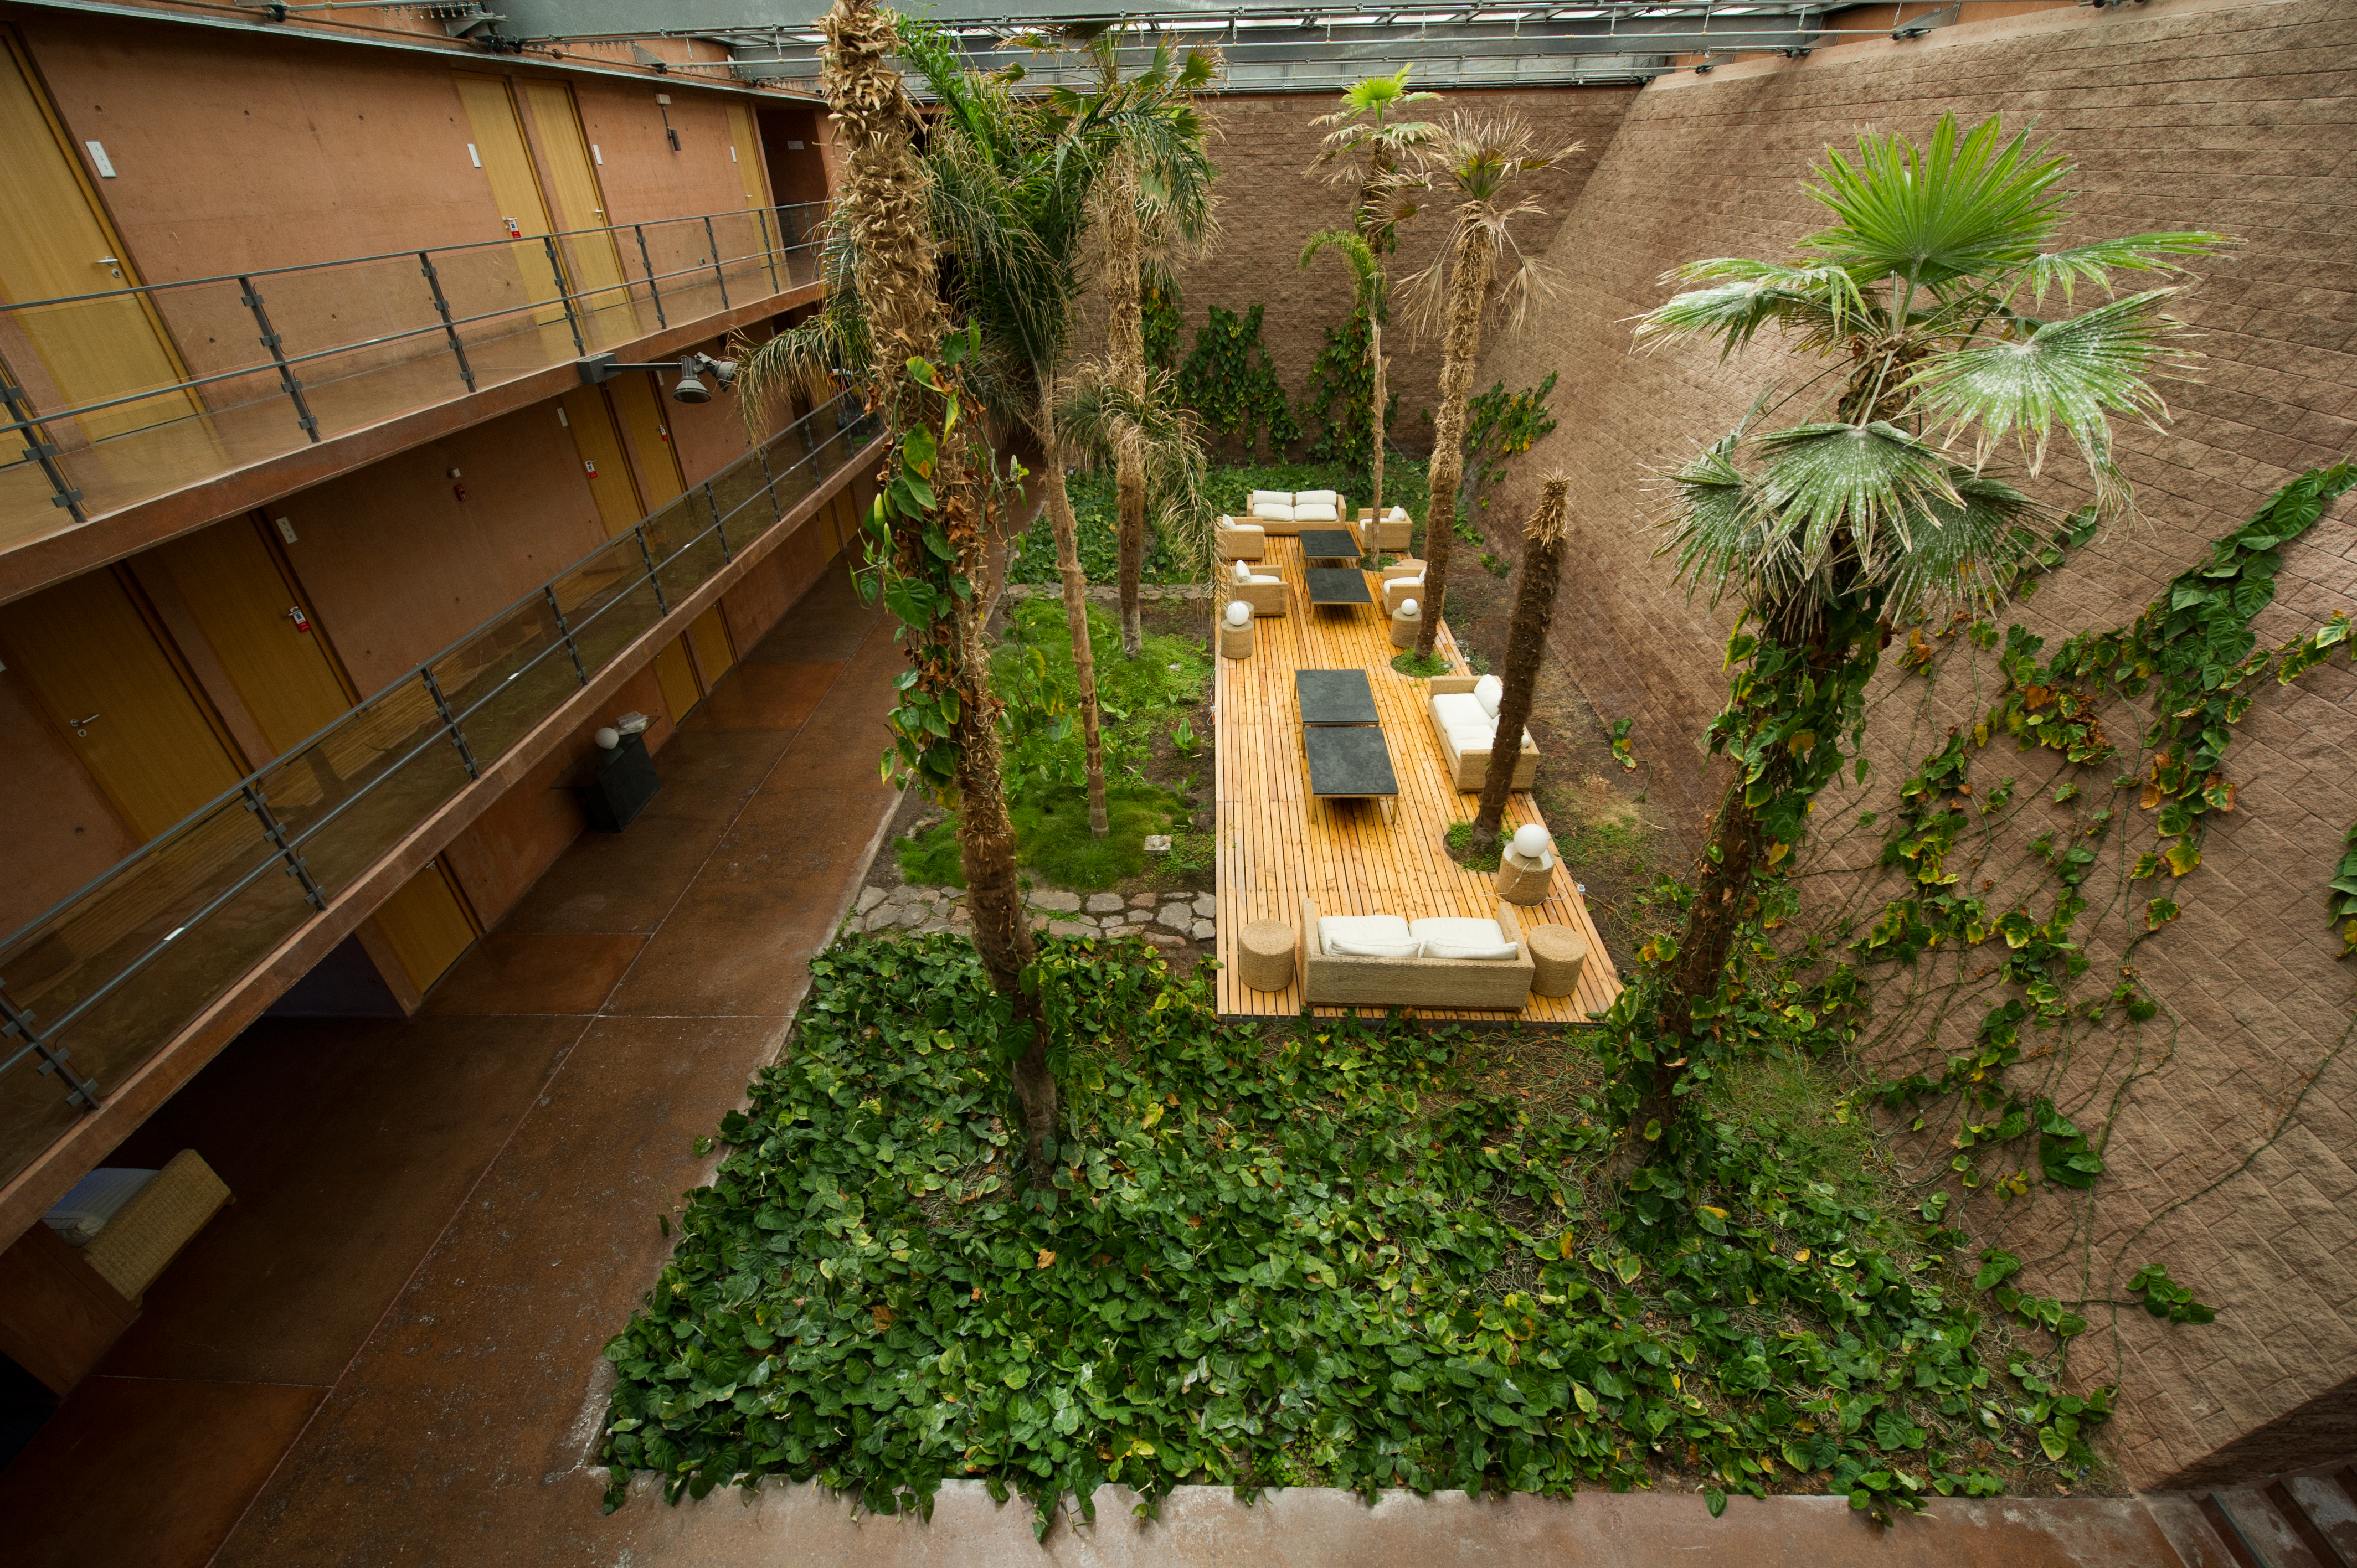

Serenity

The Residencia features a strong sense of calm and serenity and, above all, a feeling of coming home.

Credit: ESO/C. Malin